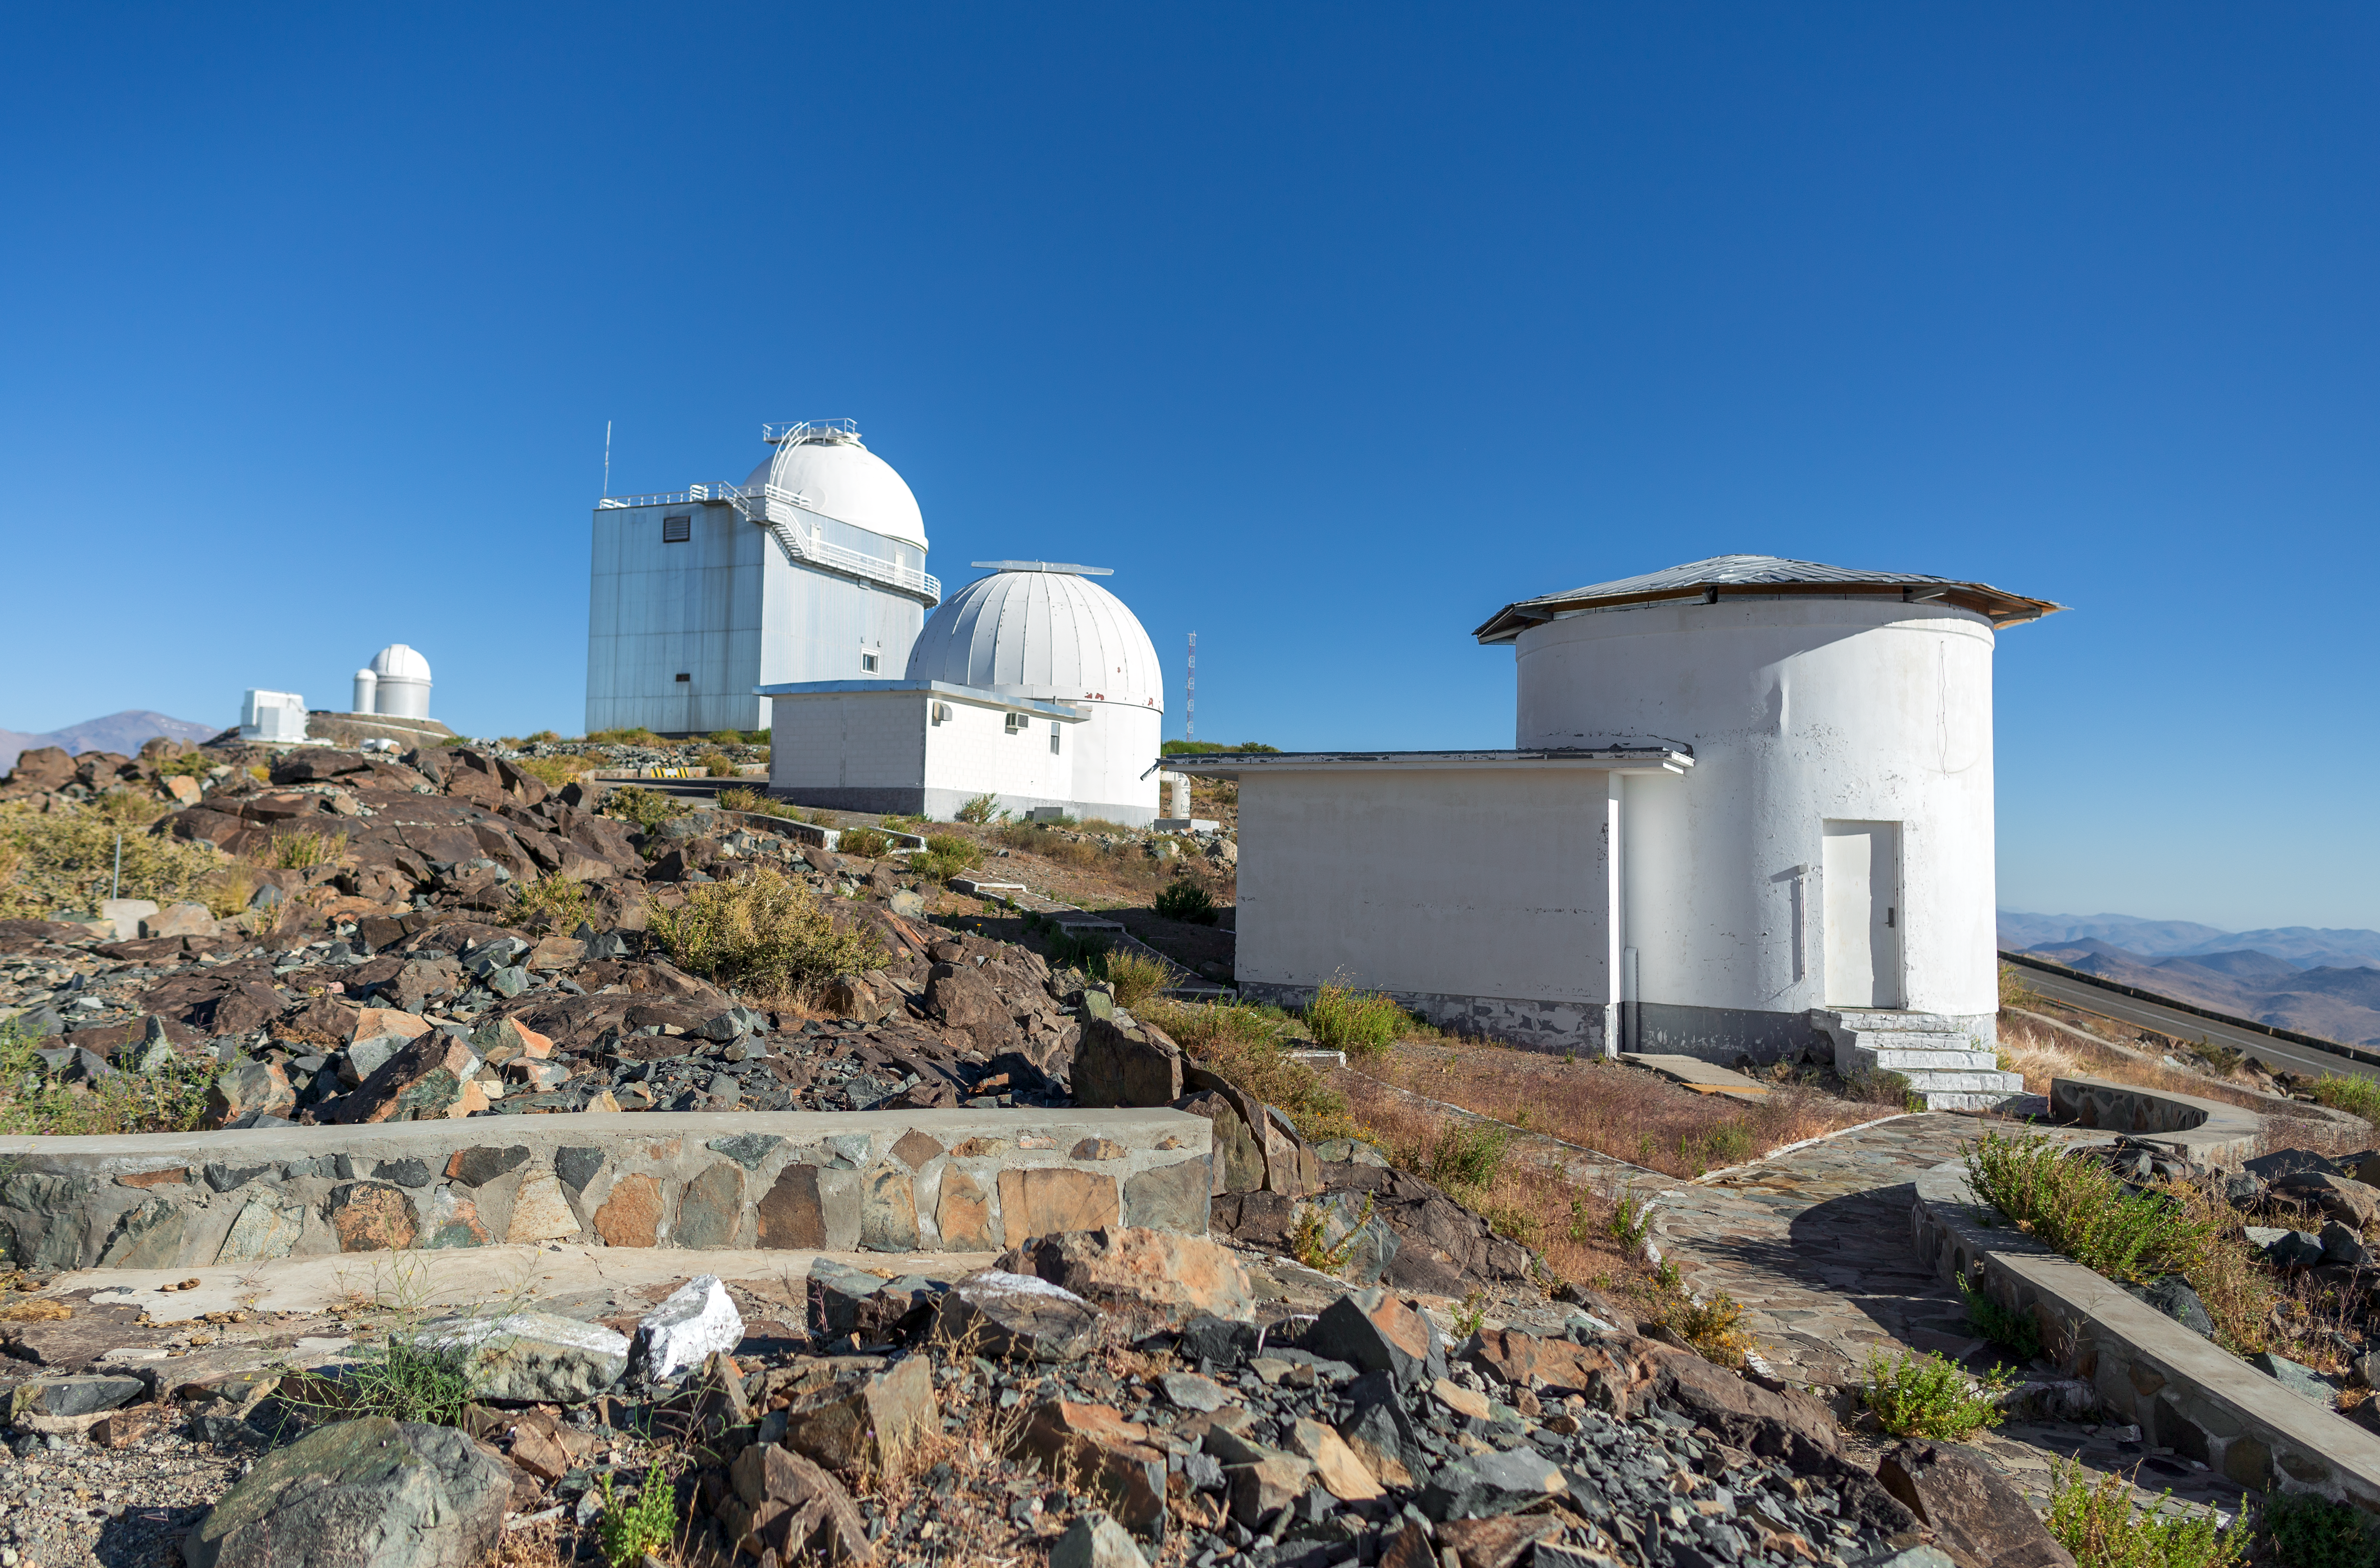

The decomissioned Danish 0.5-metre telescope

The decomissioned Danish 0.5-metre telescope.

Credit: P. Horálek/ESO